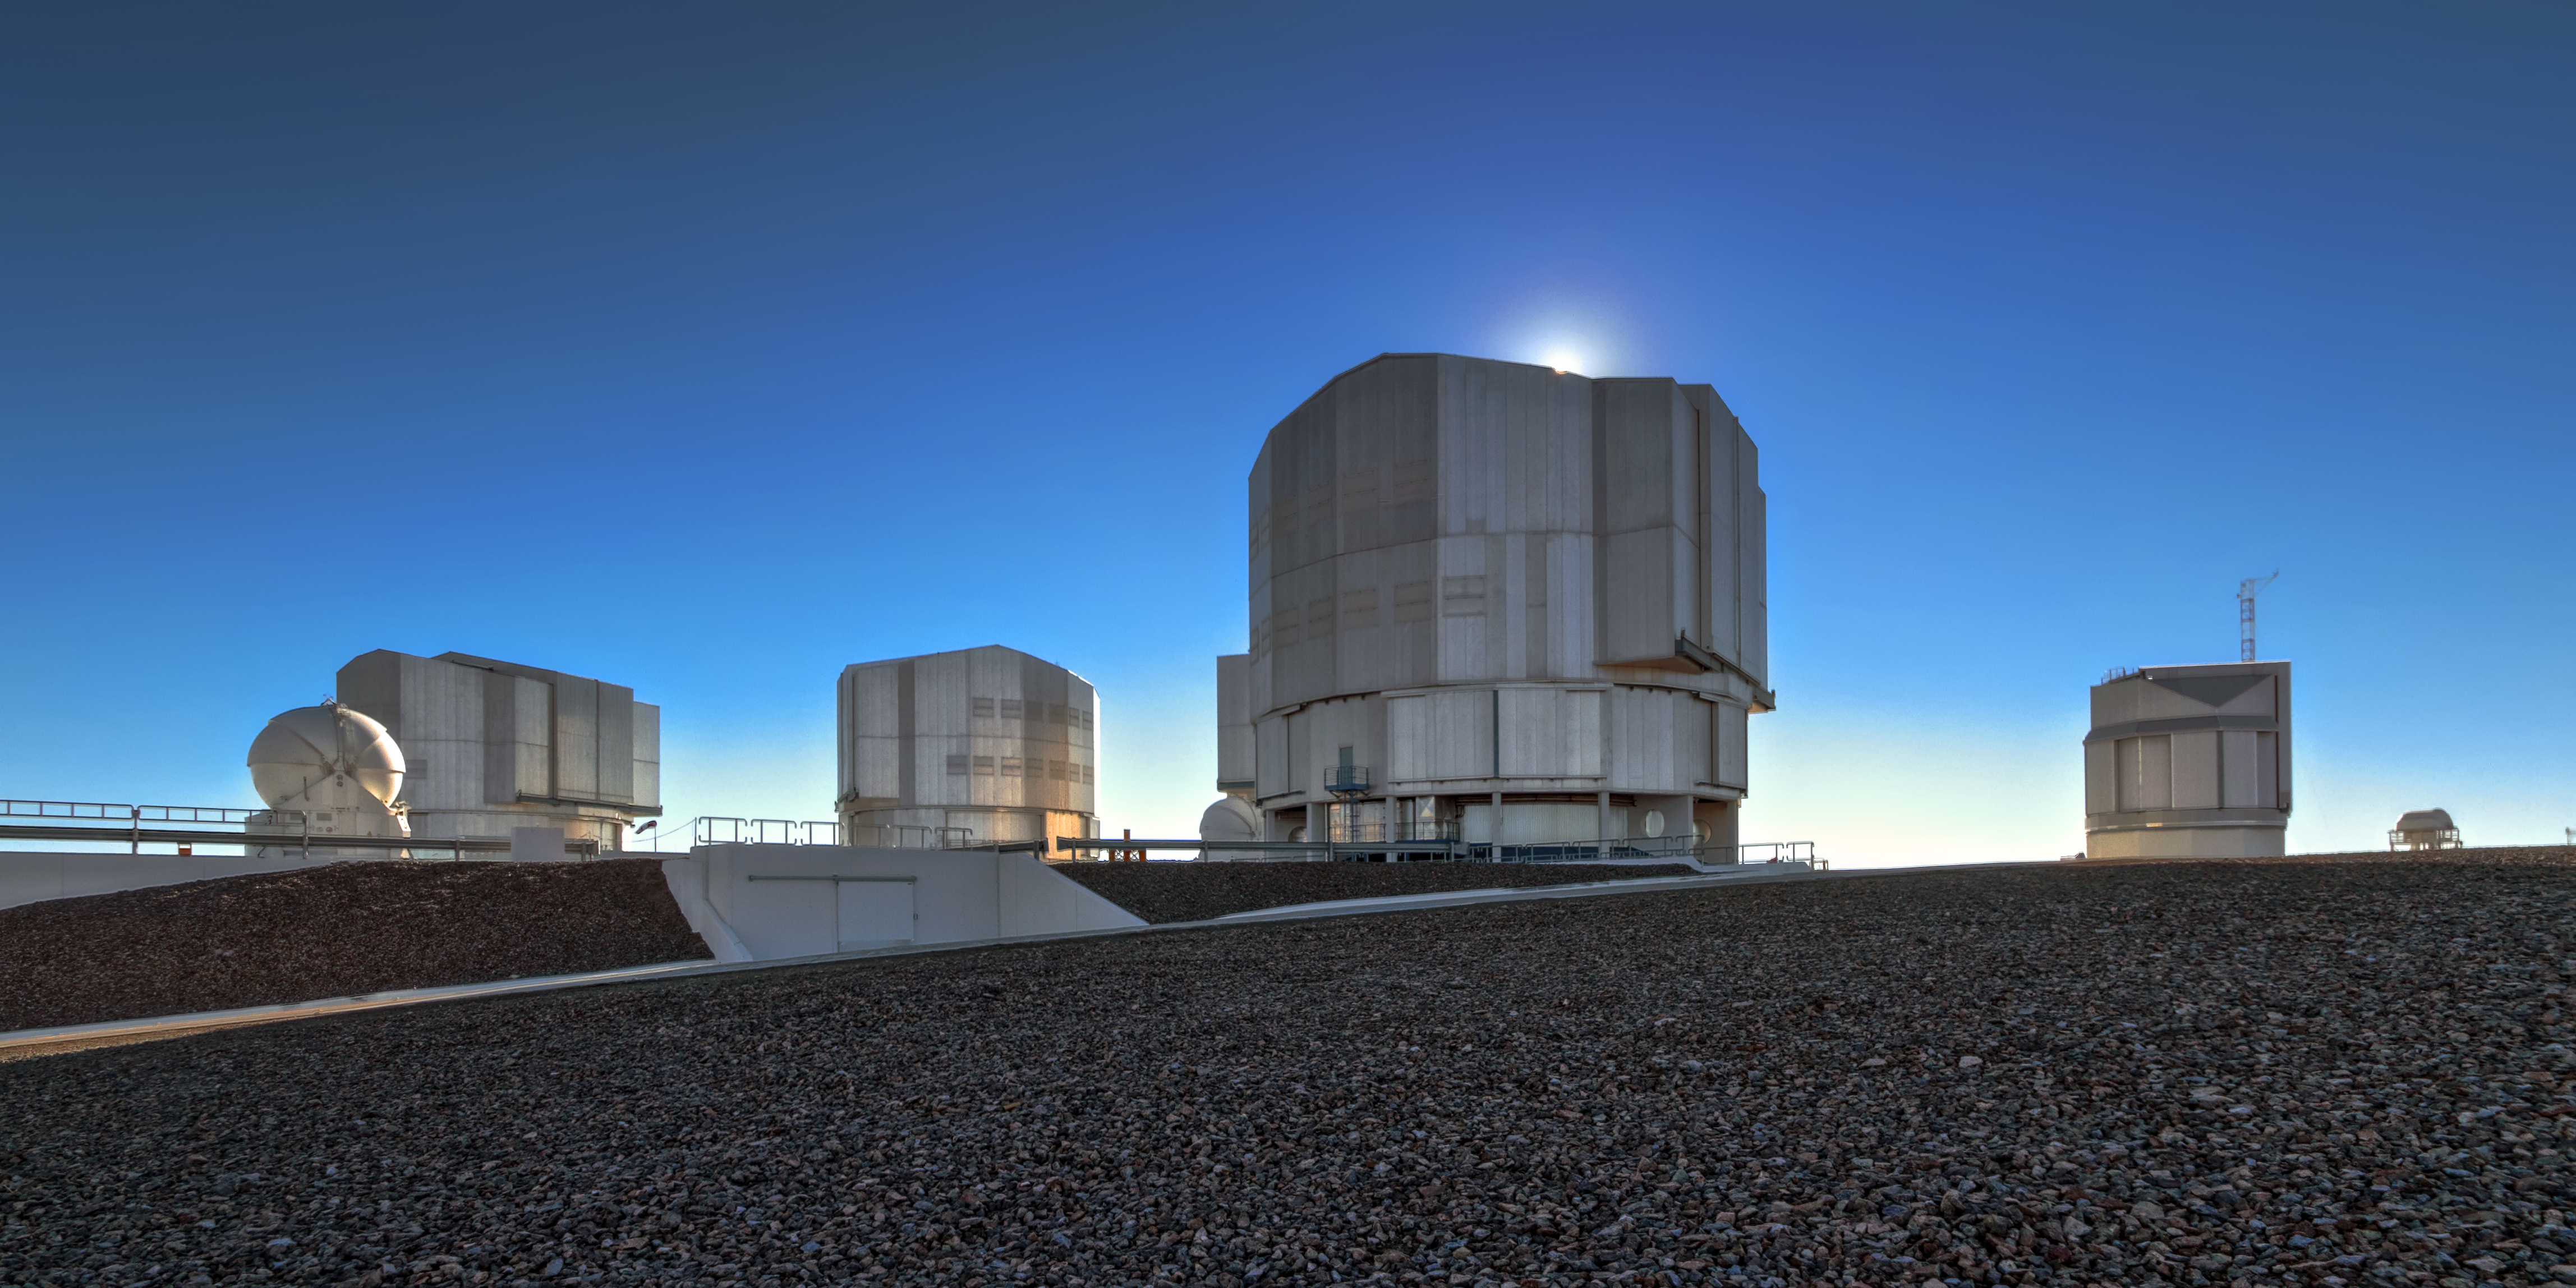

Very Large Telescope in daylight

This image shows all four Unit Telescopes of the VLT in bright daylight. In the forefront two of the four Auxiliary Telescopes are visible as well.

Credit: A. Fitzsimmons/ESO